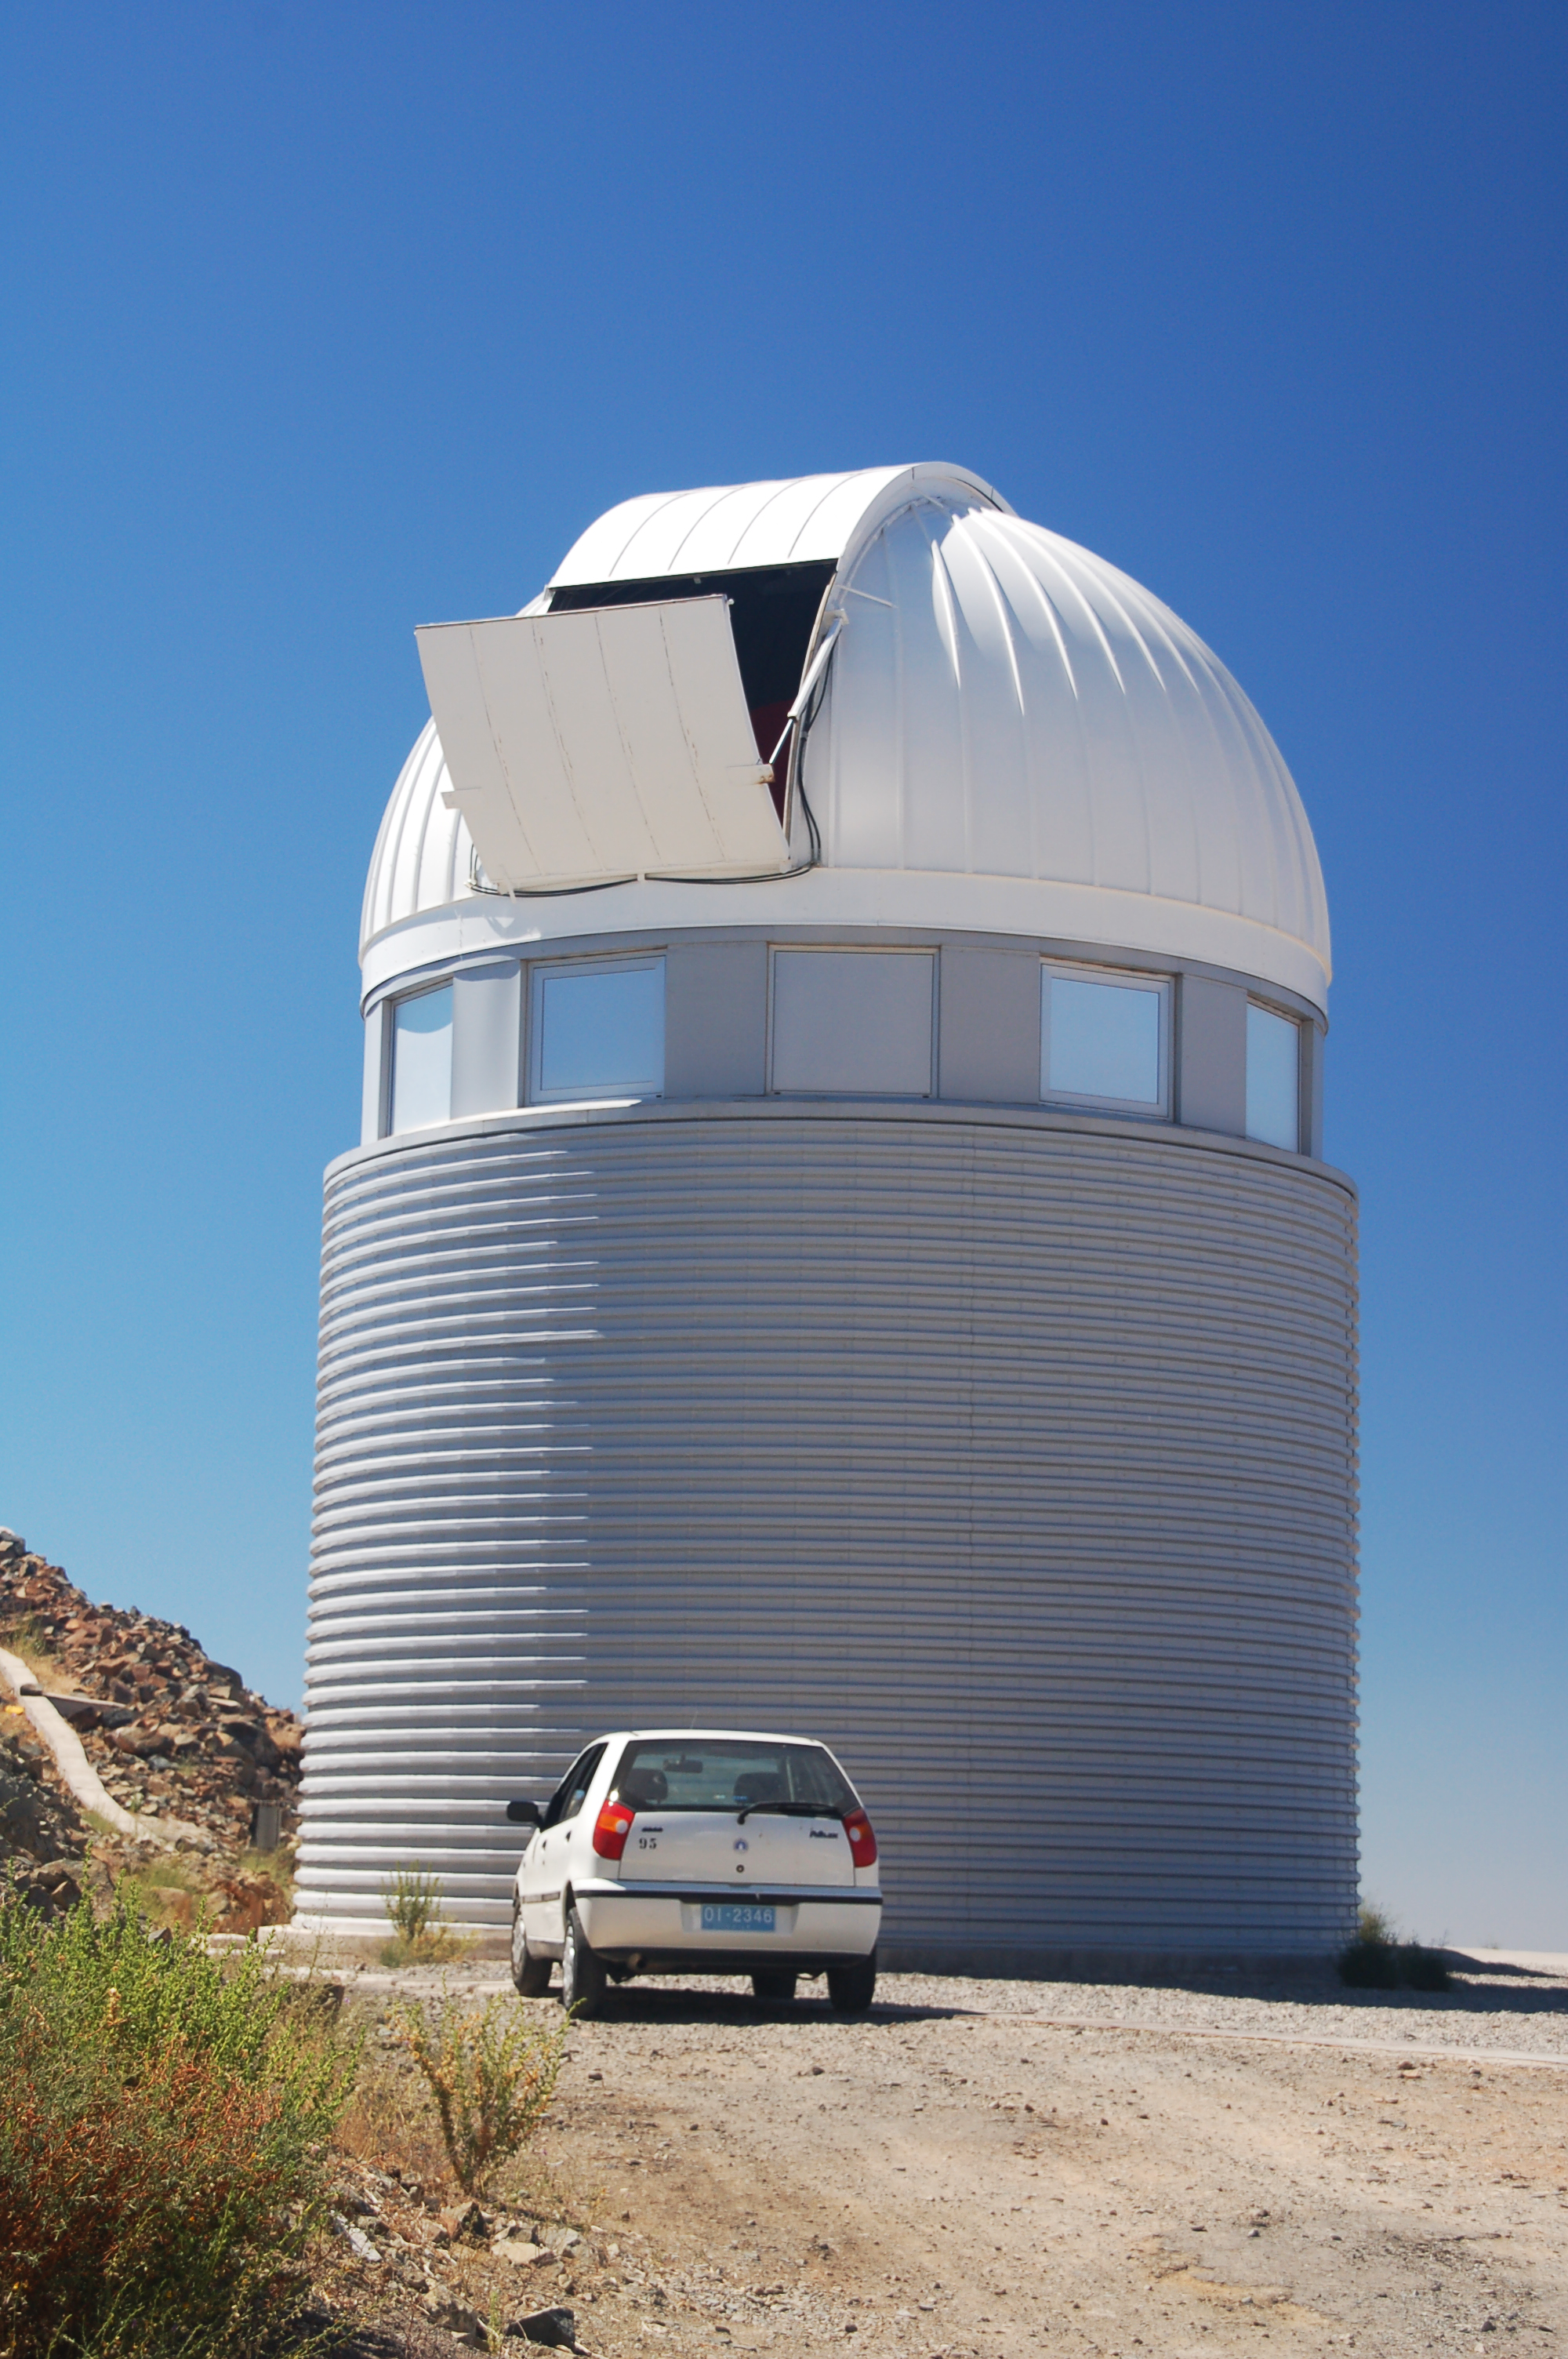

Swiss 1.2-metre Leonhard Euler Telescope at La Silla

The Swiss 1.2-metre Leonhard Euler Telescope at ESO's La Silla observing site. 2400 metres above sea level in the southern part of the Atacama desert of Chile, La Silla was ESO's first observation site. Along with the ESO 3.6-metre telescope, La Silla hosts the 3.58-metre New Technology Telescope (NTT).

Credit: ESO